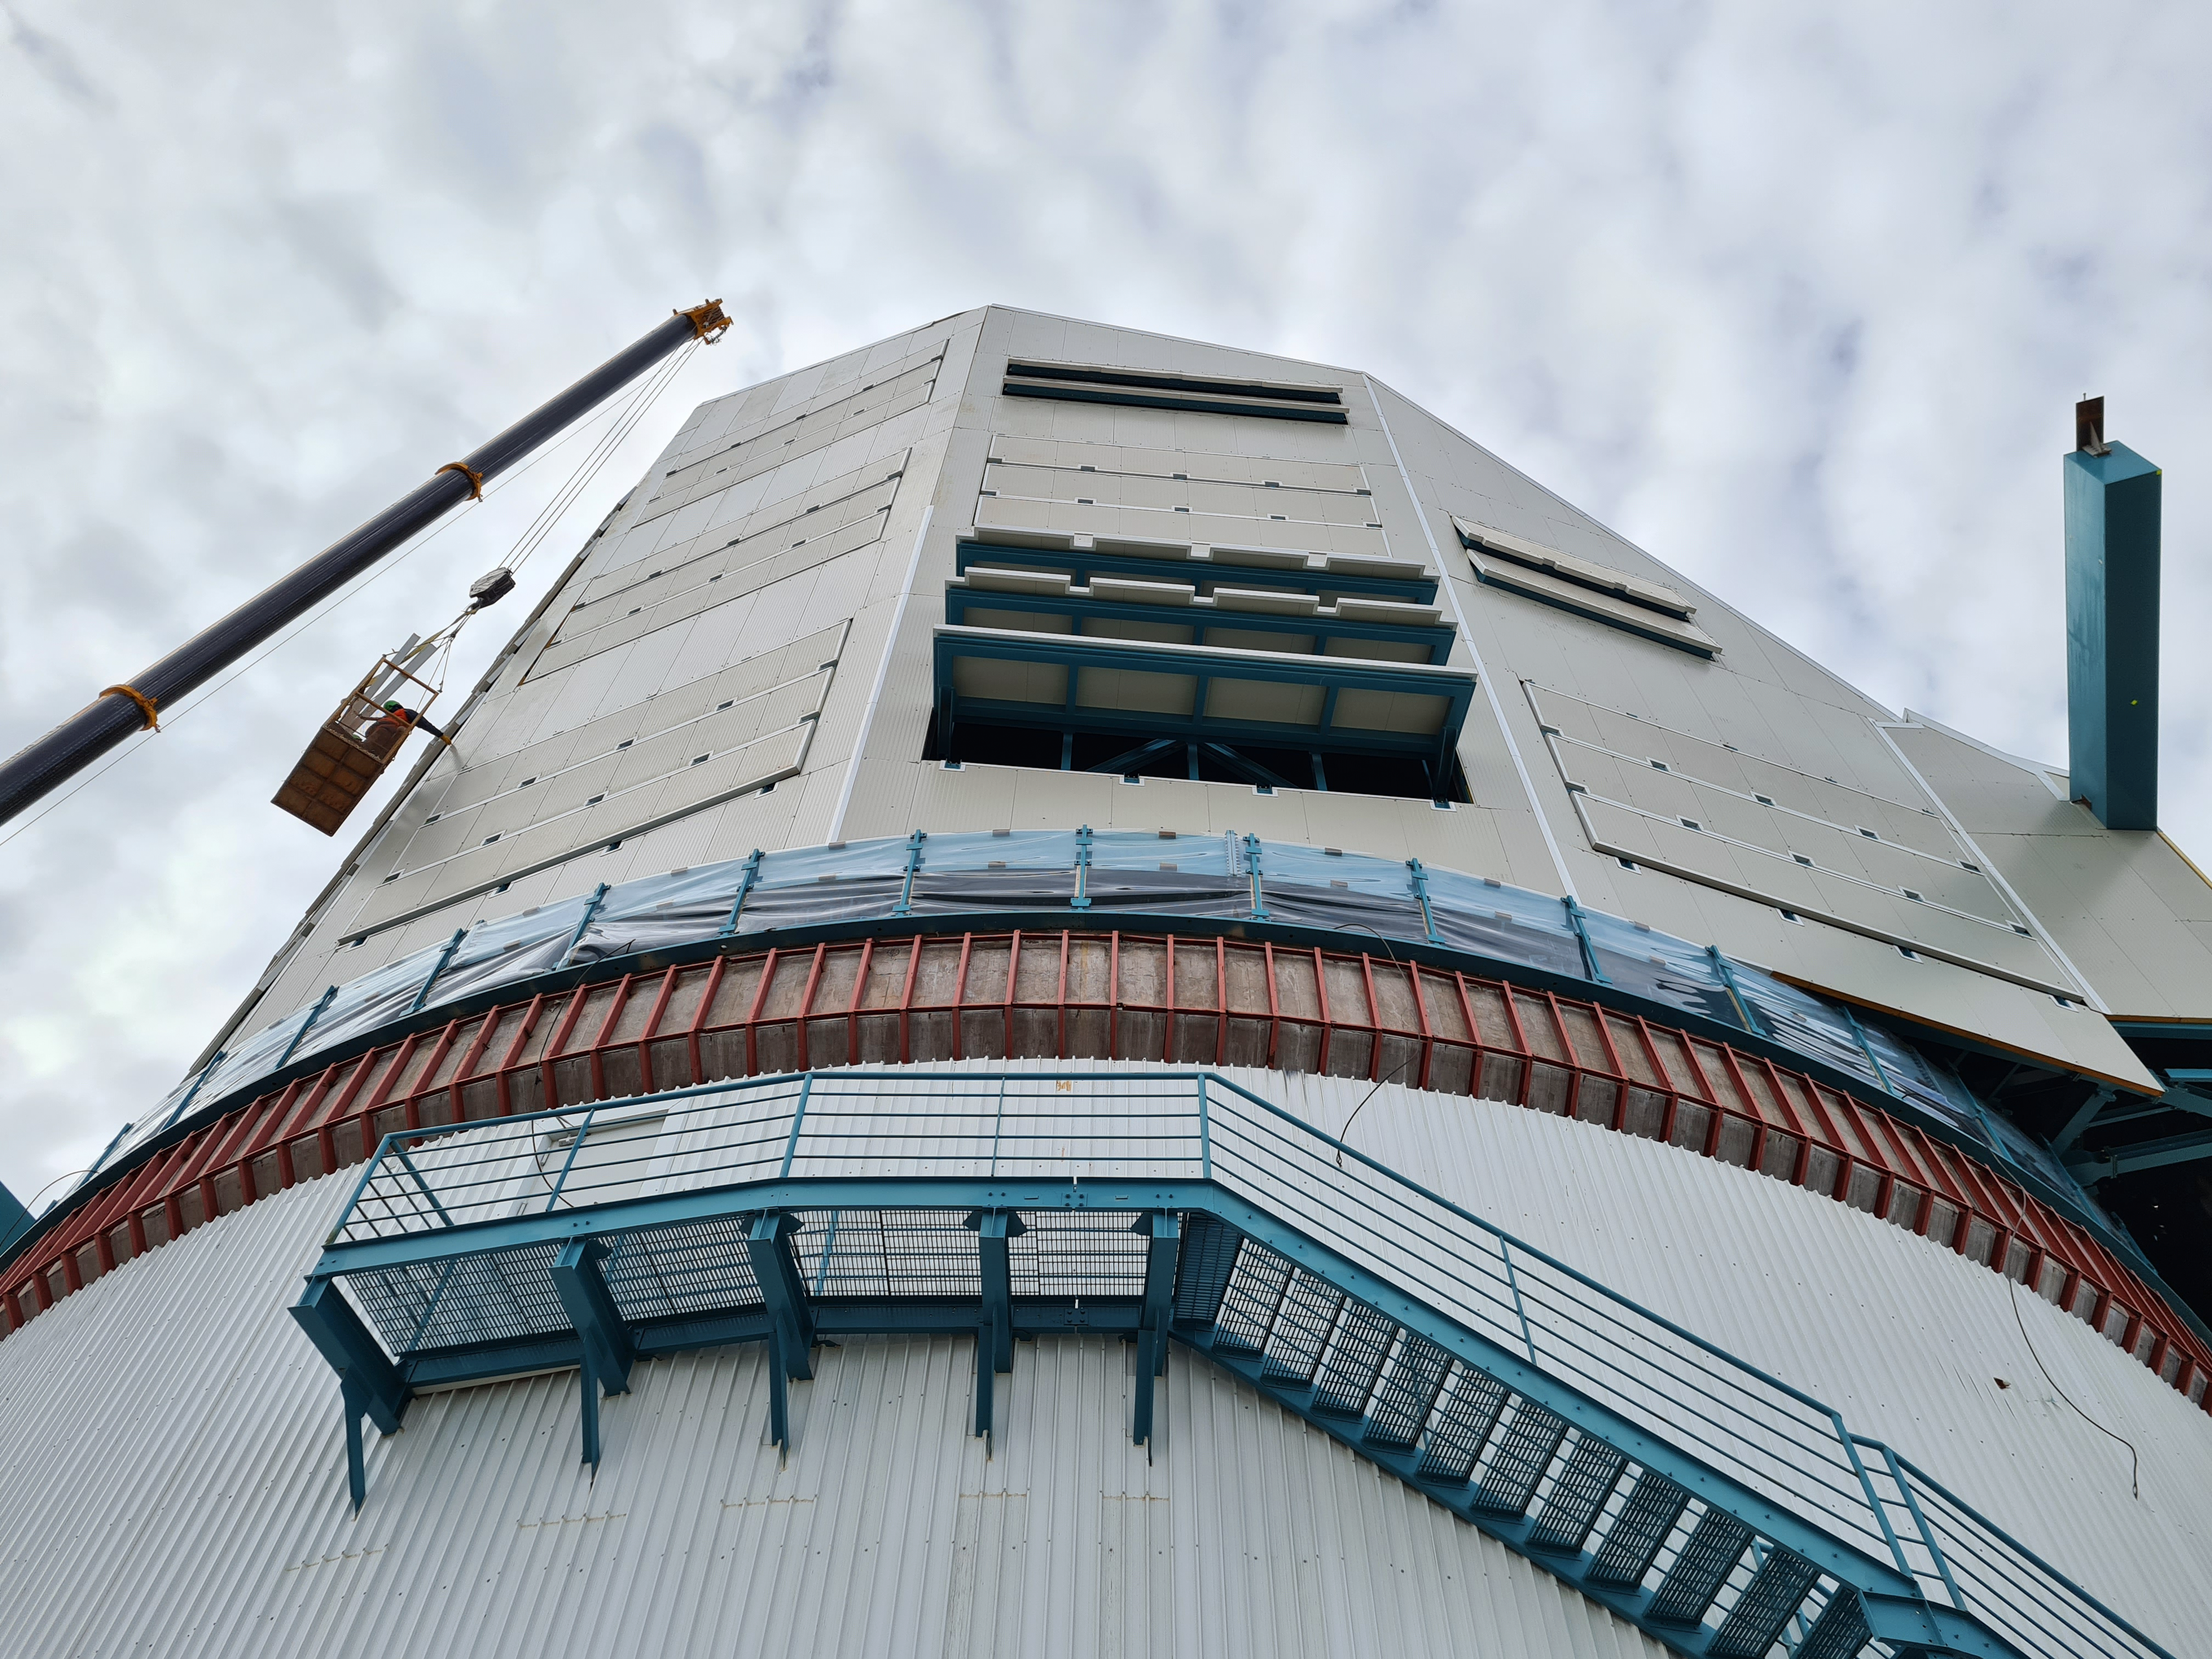

Rubin Observatory May 2021

Rubin Observatory May 2021.

Credit: Rubin Obs/NSF/AURA